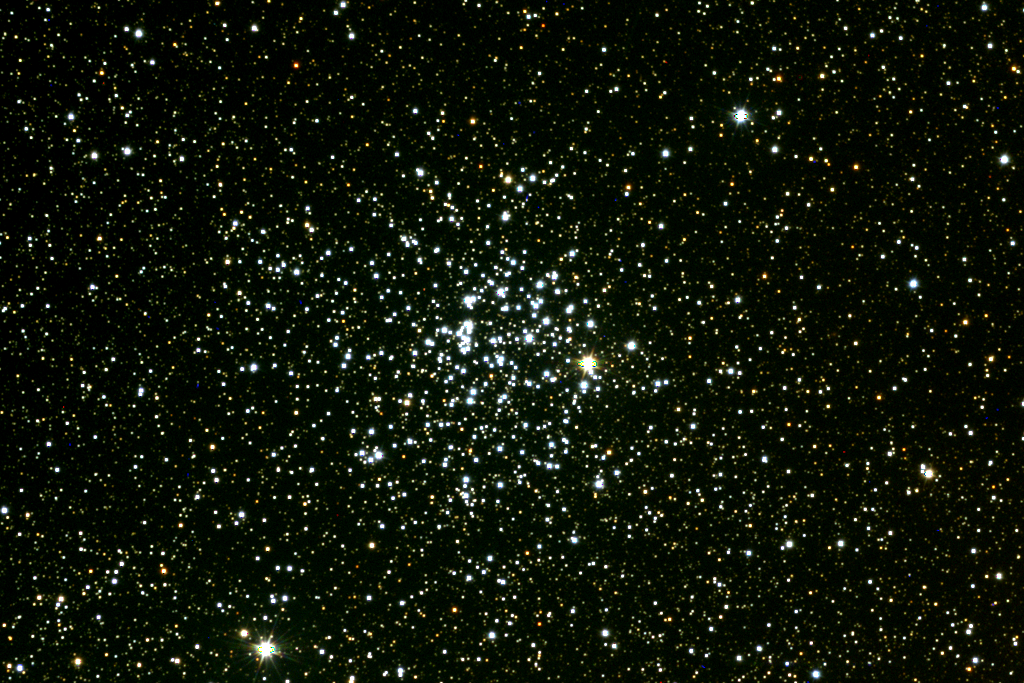

M52, NGC 7654

The open cluster M52, or NGC7654, in the constellation Cassiopeia. The conspicuous red star a little right of center does not belong to the cluster, which is about 7000 light-years away. The Bubble Nebula is nearby. This picture was created by combining CCD images in red, green and blue colors taken from Kitt Peak, near Tucson, Arizona, using the Burrell Schmidt telescope of Case Western Reserve University's Warner and Swasey Observatory.

Credit: NOIRLab/NSF/AURA